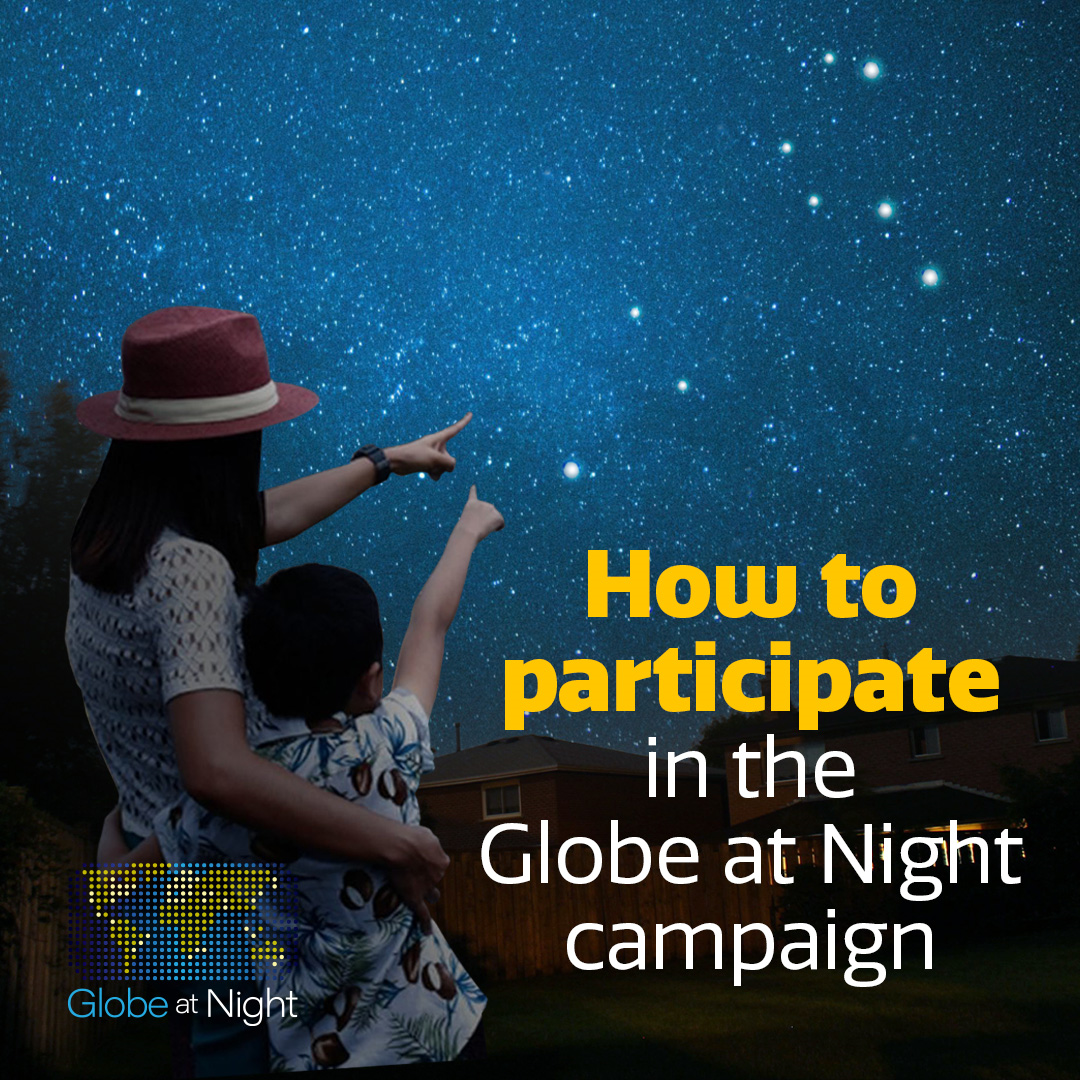

How to participate in the Globe at Night Campaign*

Credit: NOIRLab